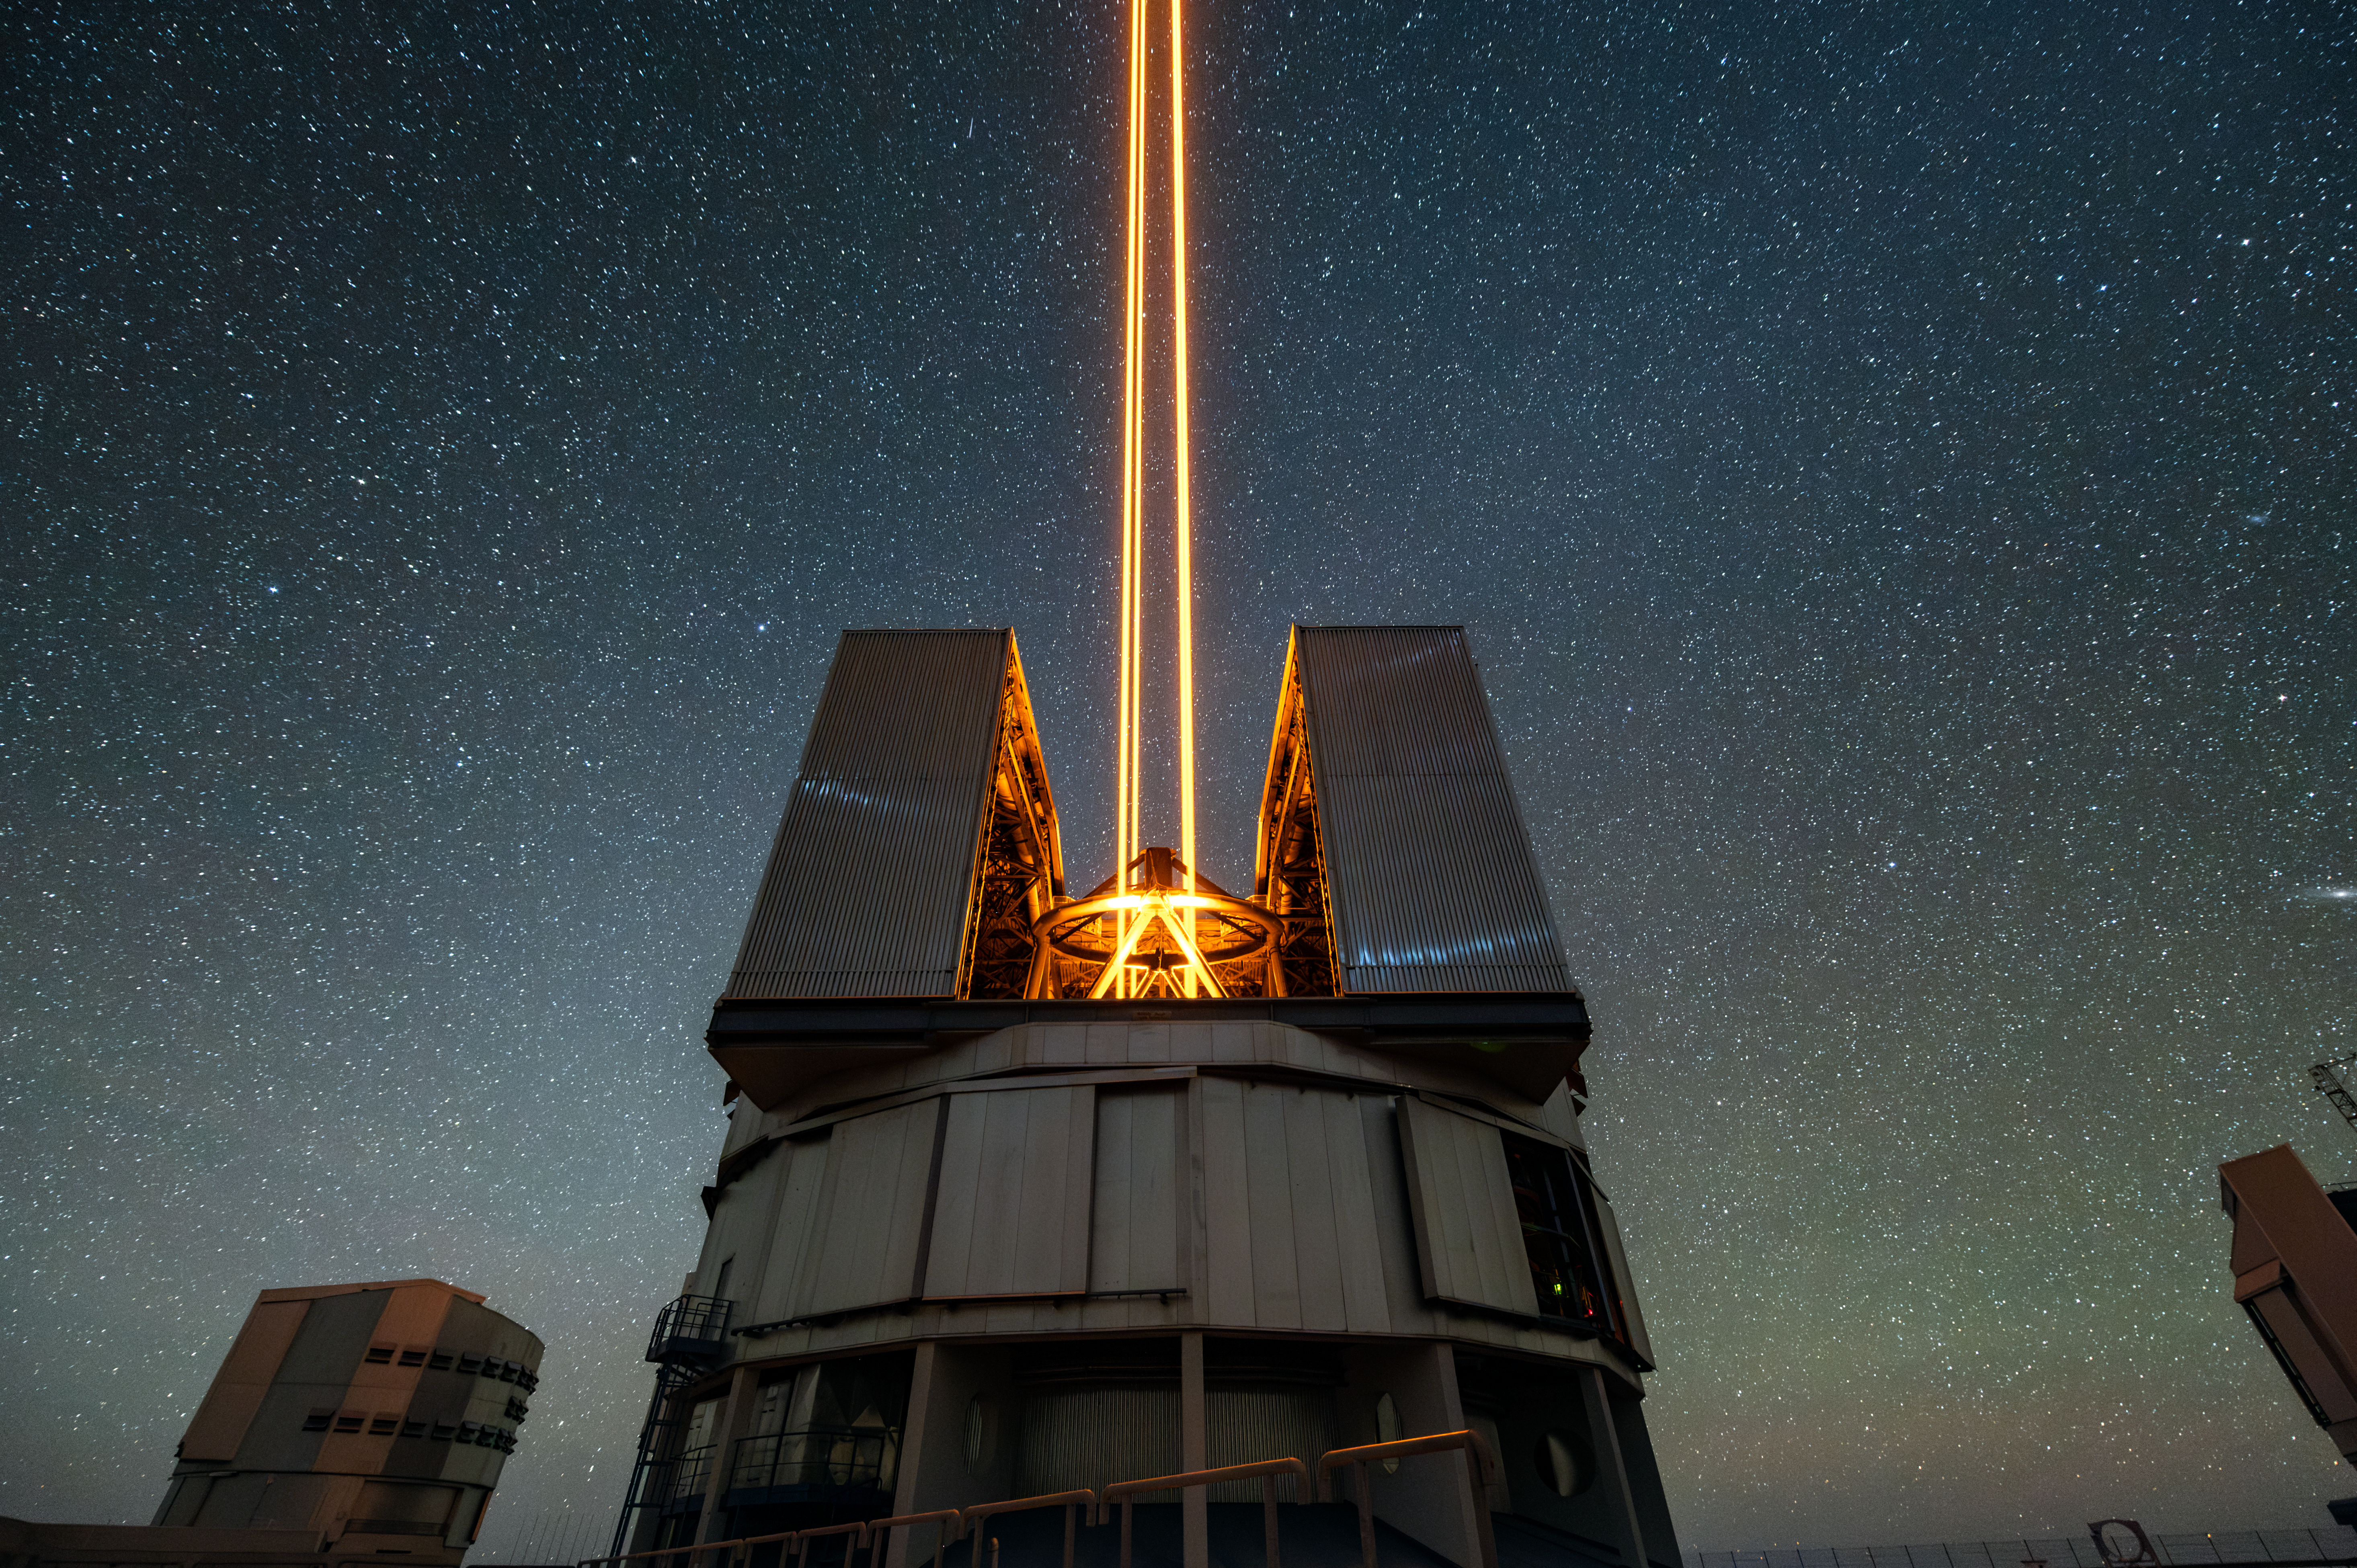

VLT’s lasers firing off into the night sky above the Atacama desert

This photograph captures the Unit Telescope 4 of ESO’s Very Large Telescope, located in Chile’s Atacama Desert, and its four-laser system which is used to excite sodium atoms in the atmosphere. When sodium atoms are excited, they emit light that the VLT can pick up and use to correct for the effect that our atmosphere has on starlight as it passes through. It’s this advanced system (called “adaptive optics”), combined with the excellent dark conditions of the Atacama desert, that allows the VLT to obtain extremely sharp images of the Universe.

Credit: ESO